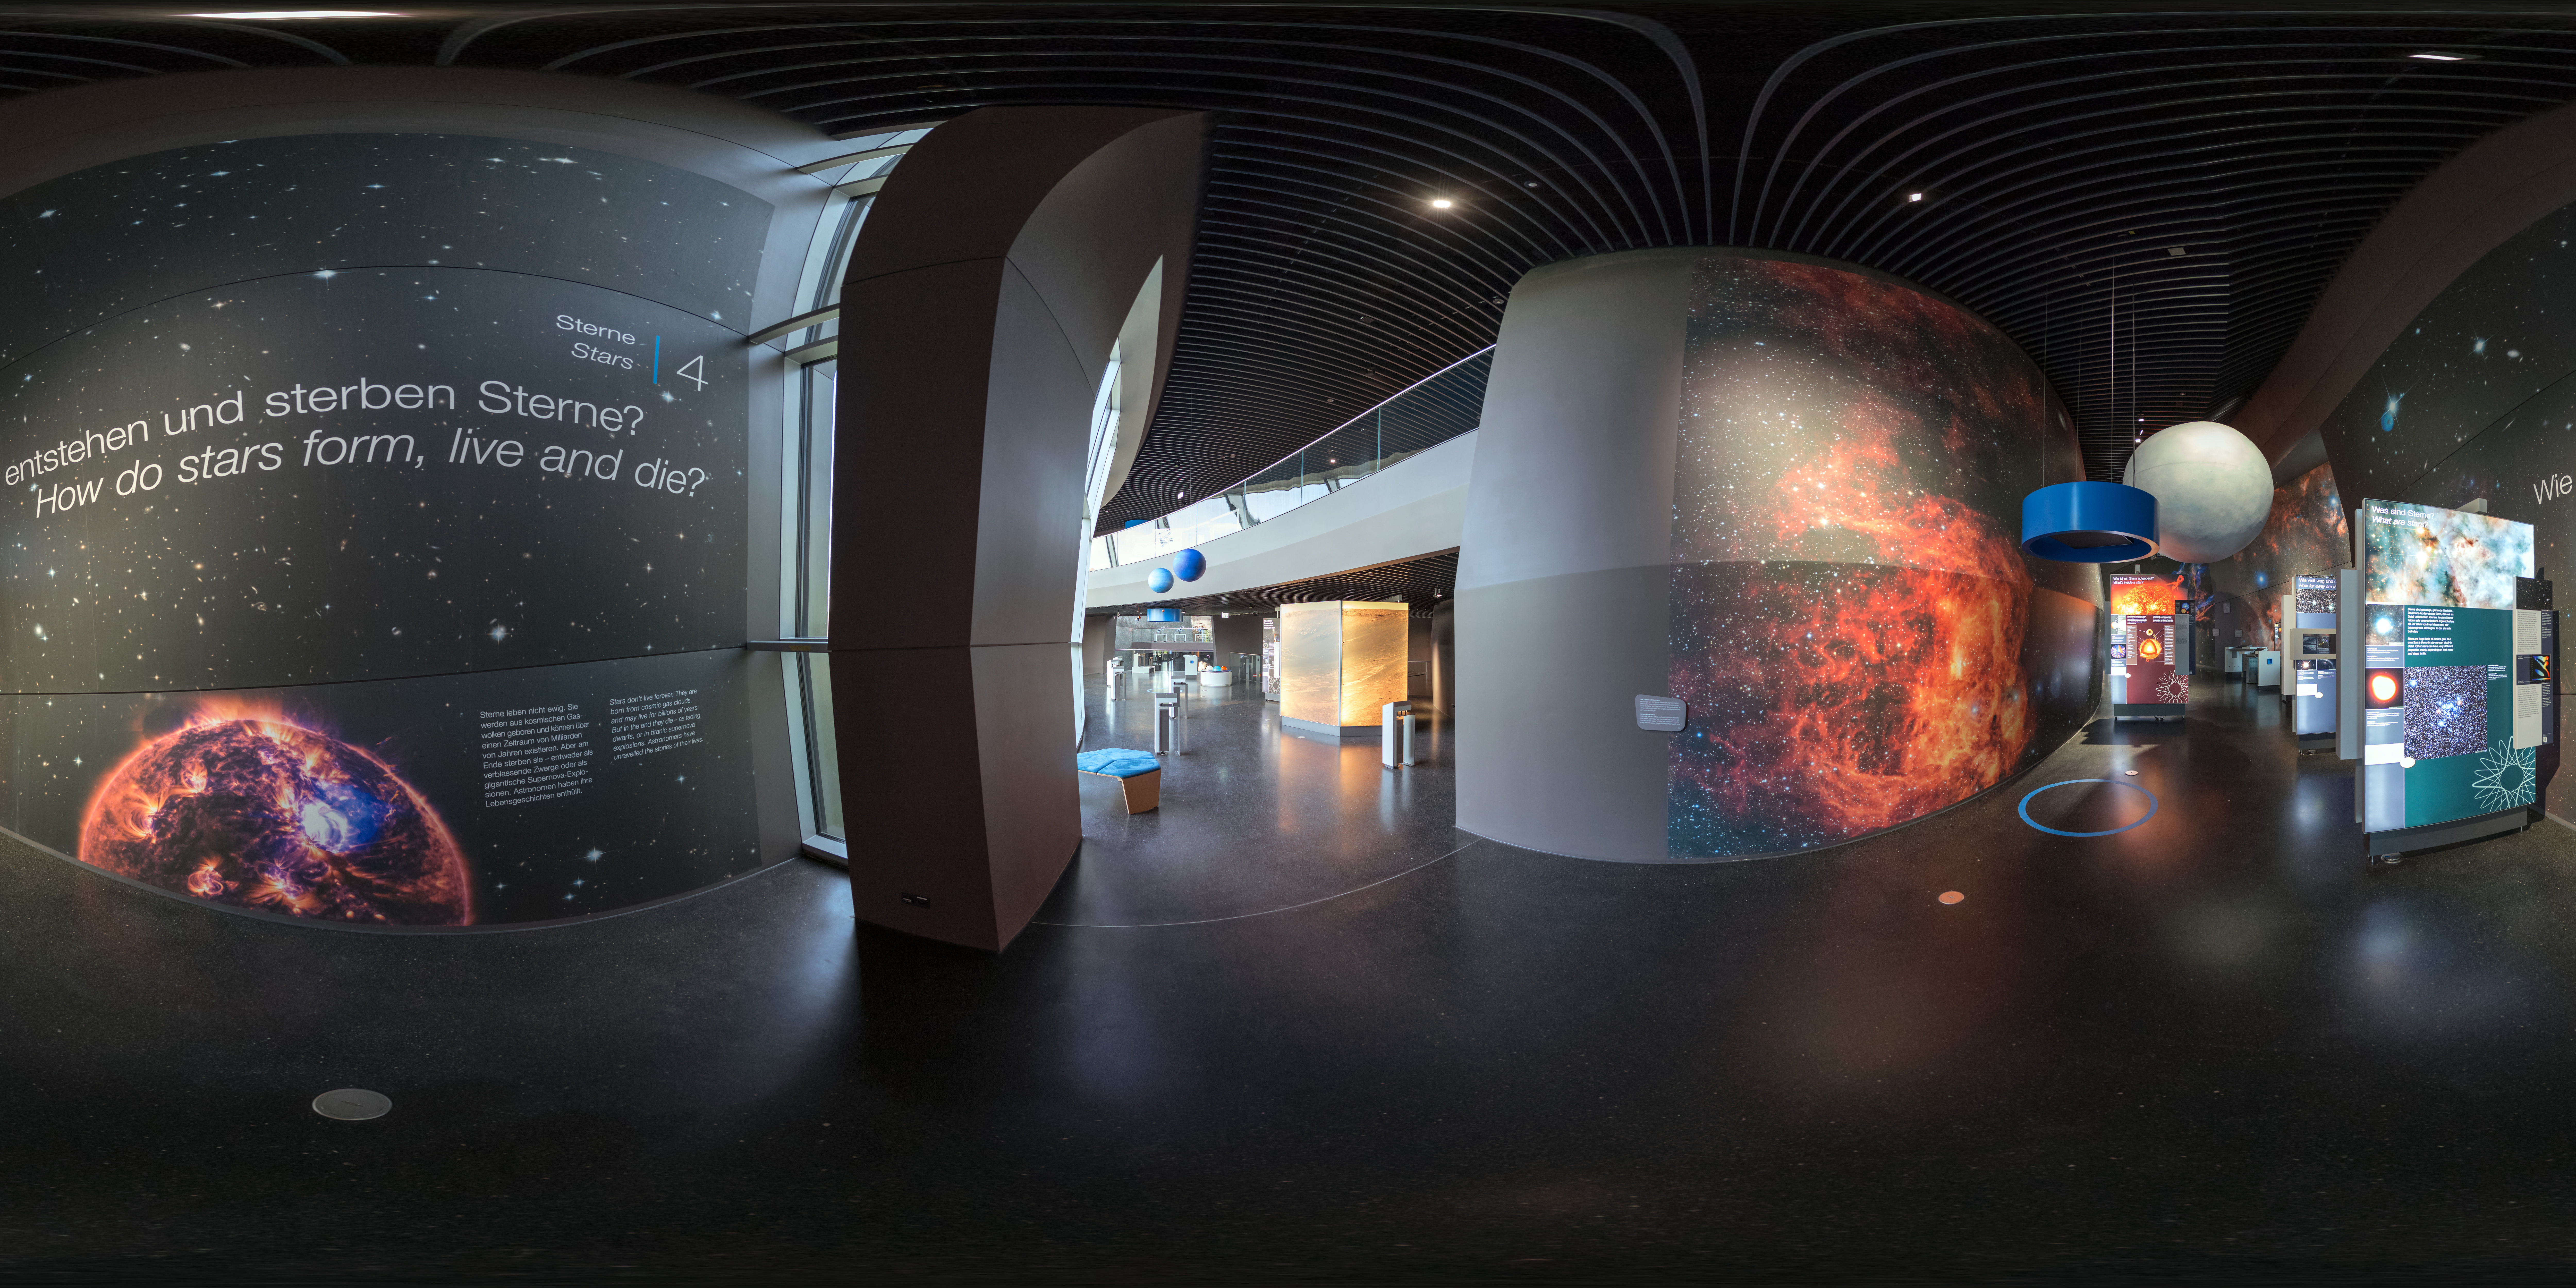

Starry eyed

This part of the ESO Supernova Planetarium & Visitor Centre The Living Universe exhibition is all about stars!

Credit: ESO/P. Horálek